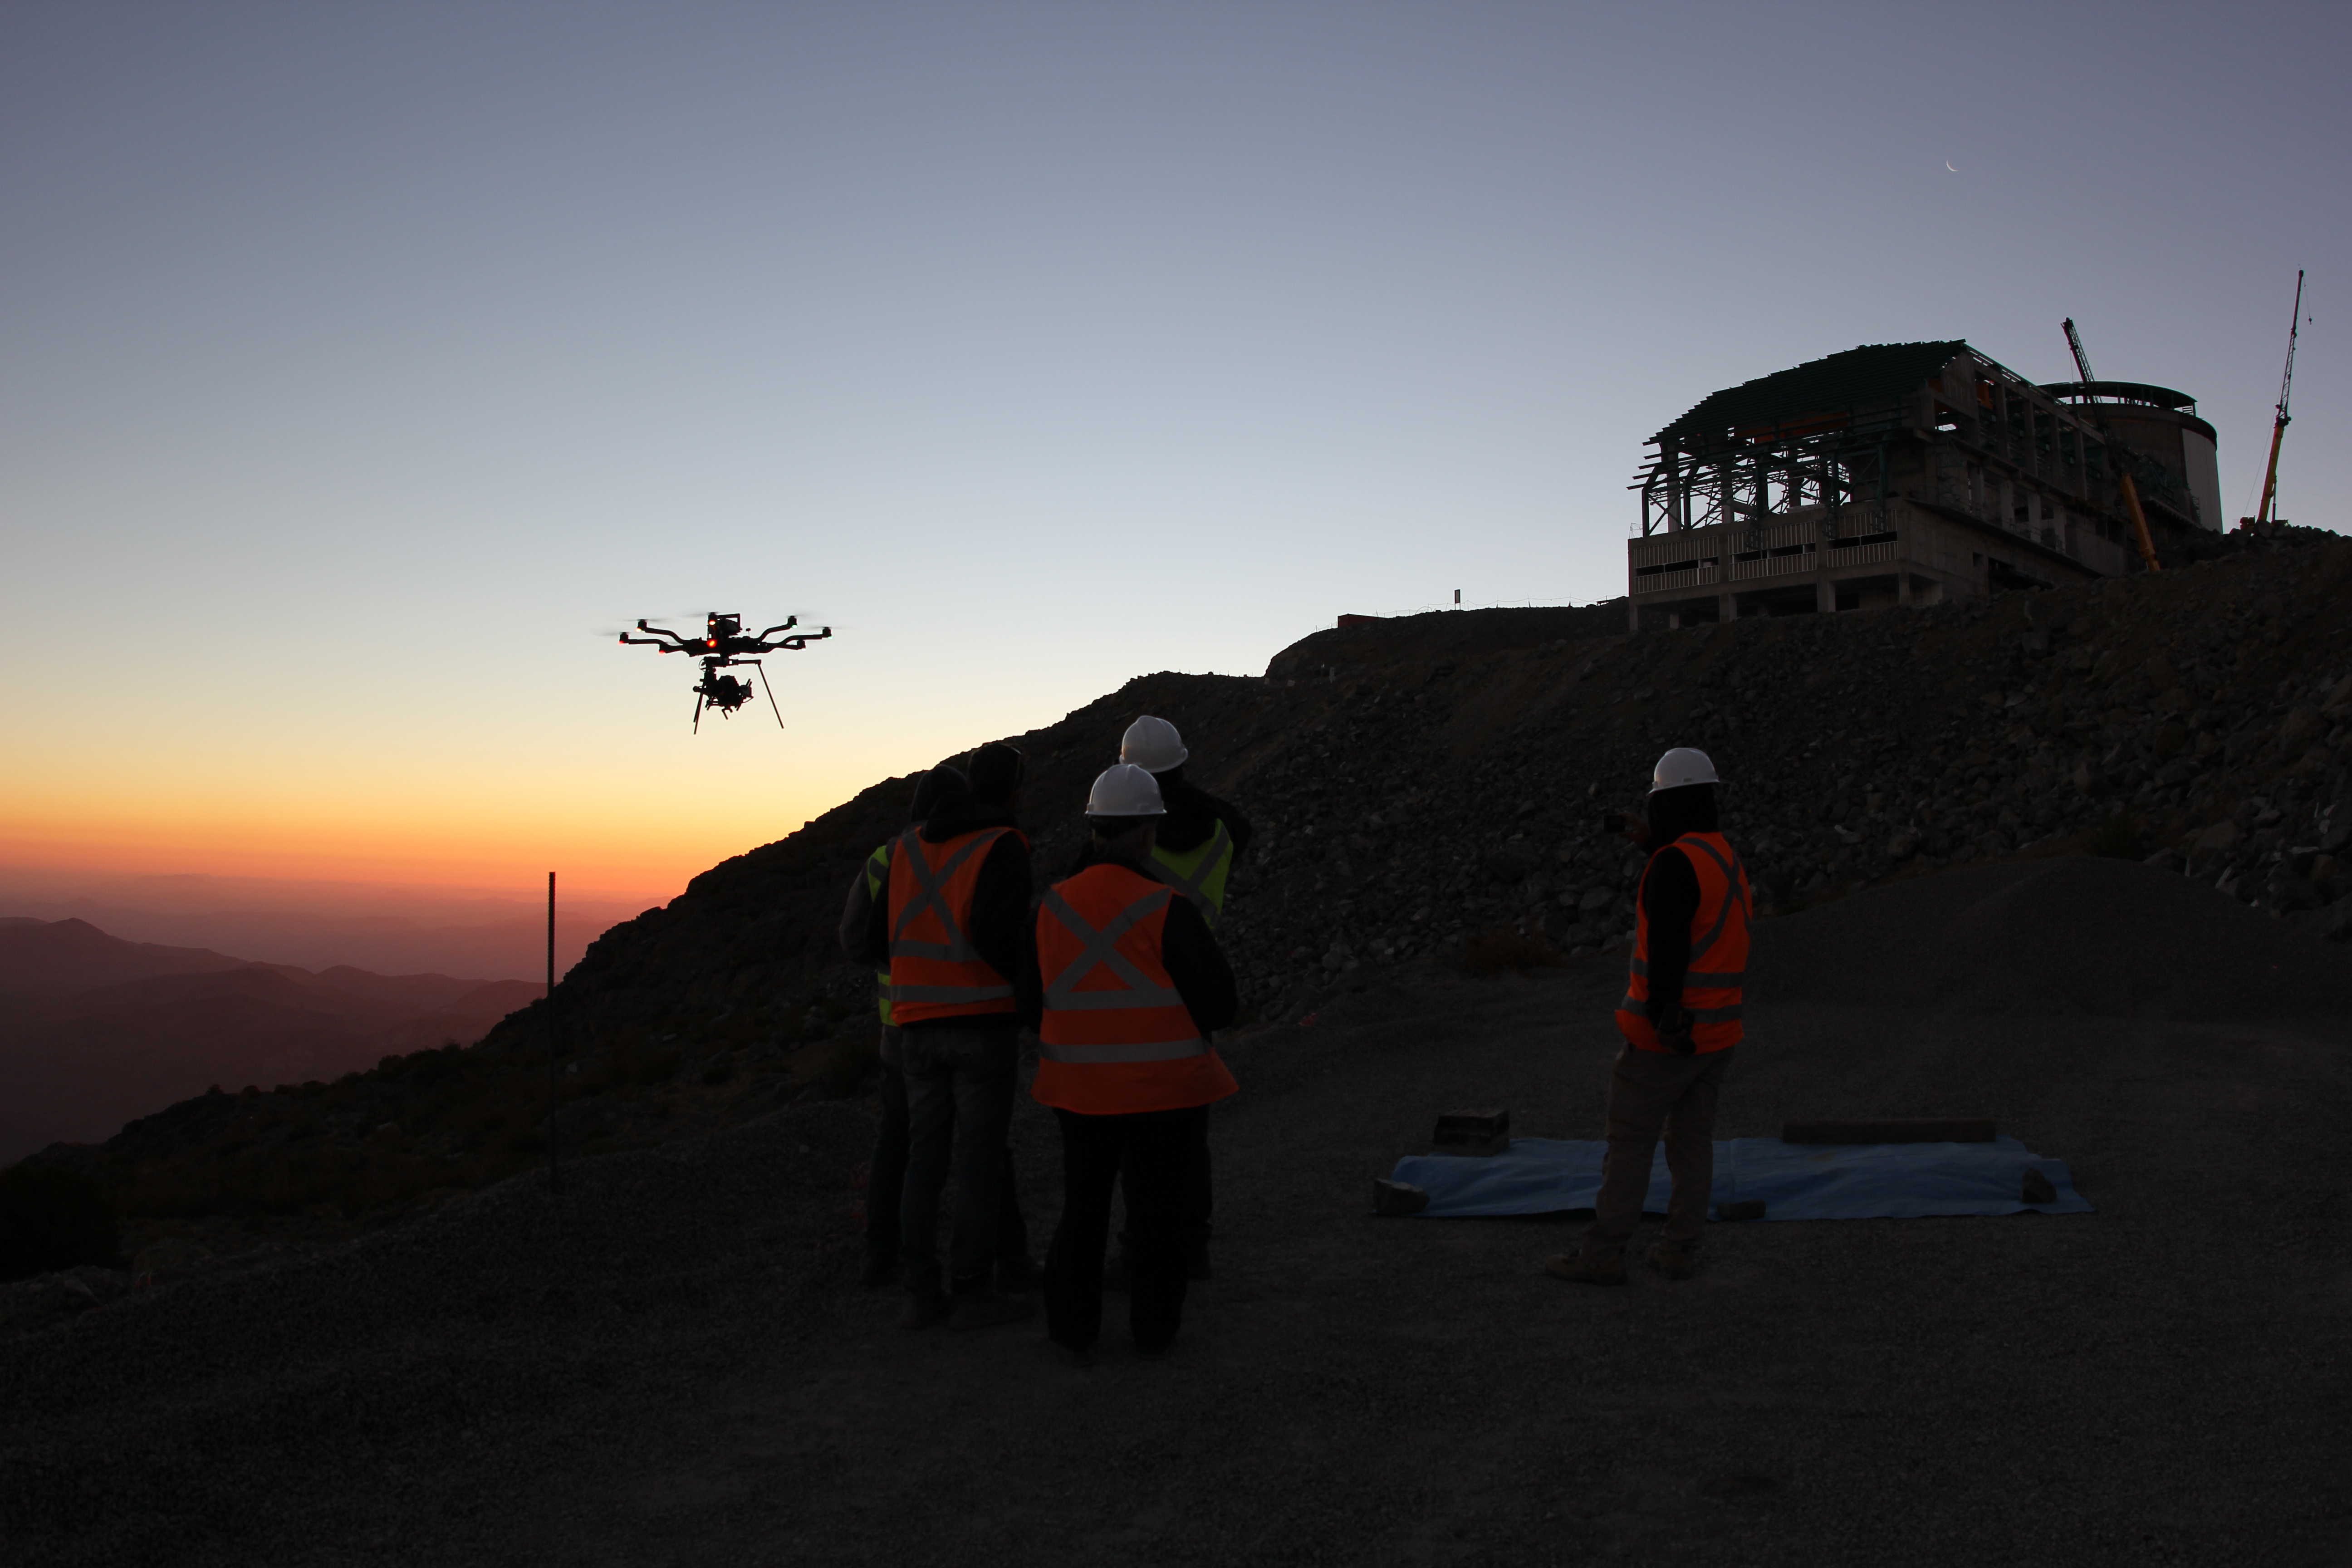

Cerro Pachón Multimedia Shoot

LSST Graphic Designer Emily Acosta traveled from Tucson to Cerro Pachón to meet a nine-member multimedia team directed by Alison Rose of Inigo Films and to coordinate with Eduardo so the media team’s work didn’t interfere with ongoing construction activities. Inigo Films was contracted to document the current state of construction via drone film footage, time-lapse sequences, panorama images, and fulldome clips. The assets will be archived in LSST’s upcoming digital asset management system for project viewing and later use in Education and Public Outreach (EPO) programs.

Credit: Rubin Observatory/NSF/AURA